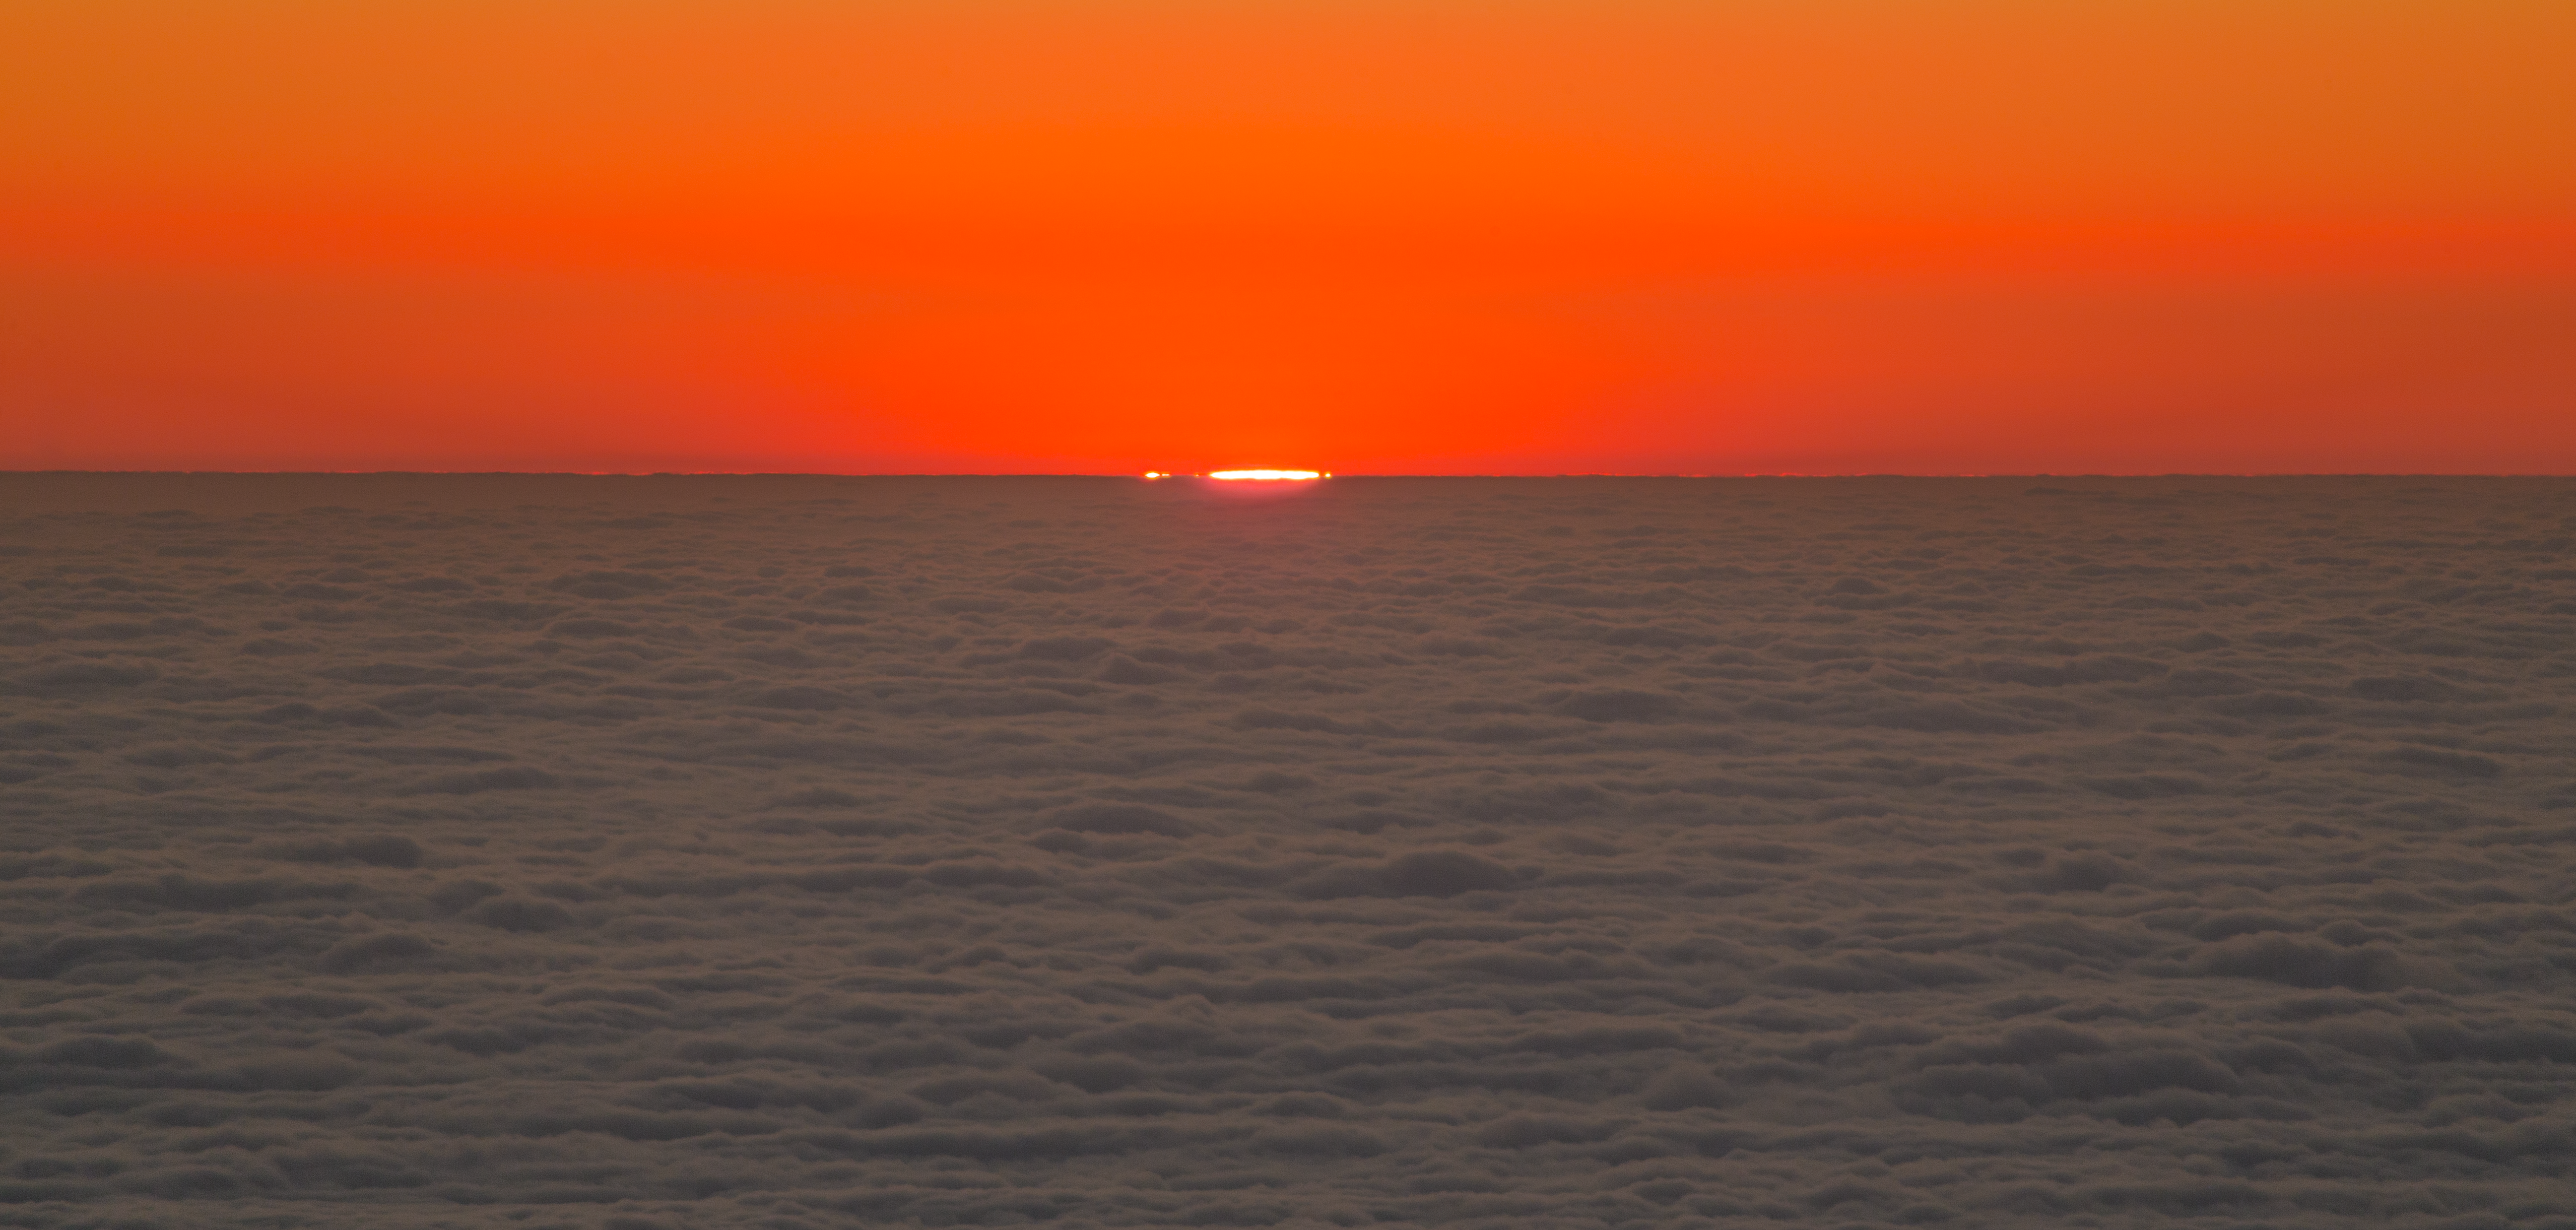

Paranal at sunset

This stunning image shows the sunset at the Paranal Observatory, home of ESO's Very Large Telescope and large survey telescopes, moments before the Sun drops below the horizon.

Credit: ESO/ P. Holálek